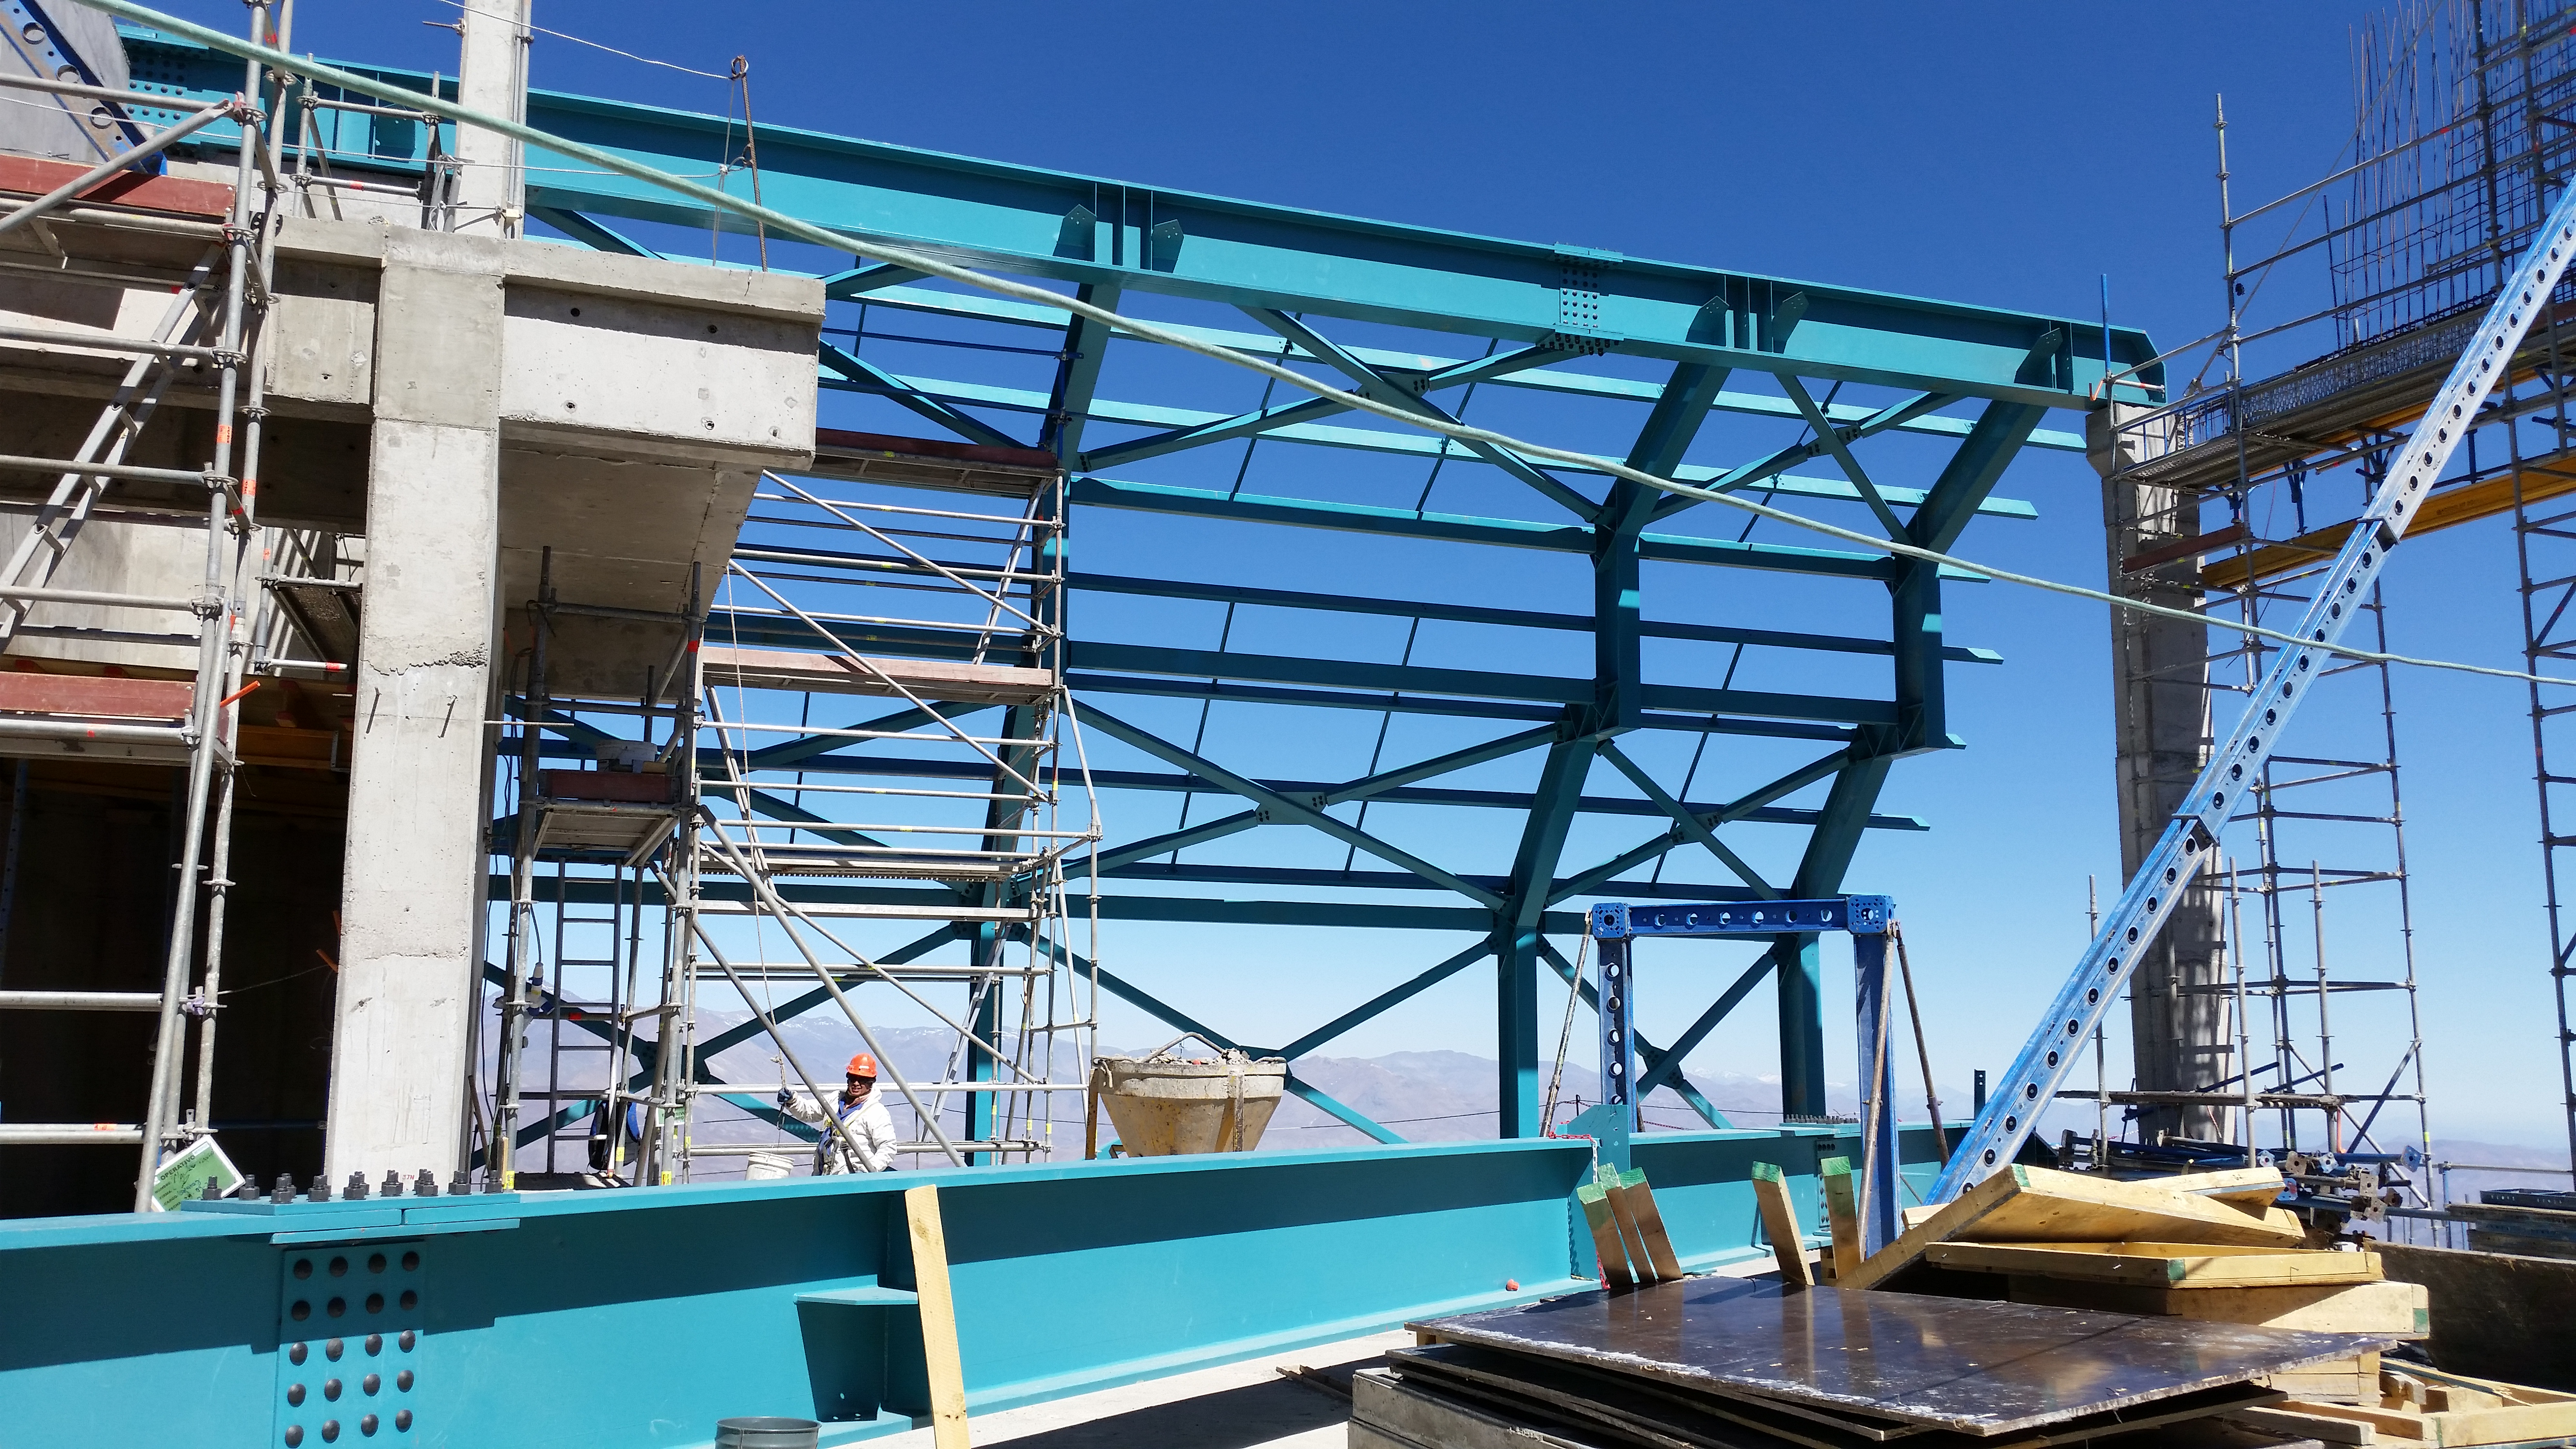

Third level view

View from the third level.

Credit: Rubin Observatory/NSF/AURA